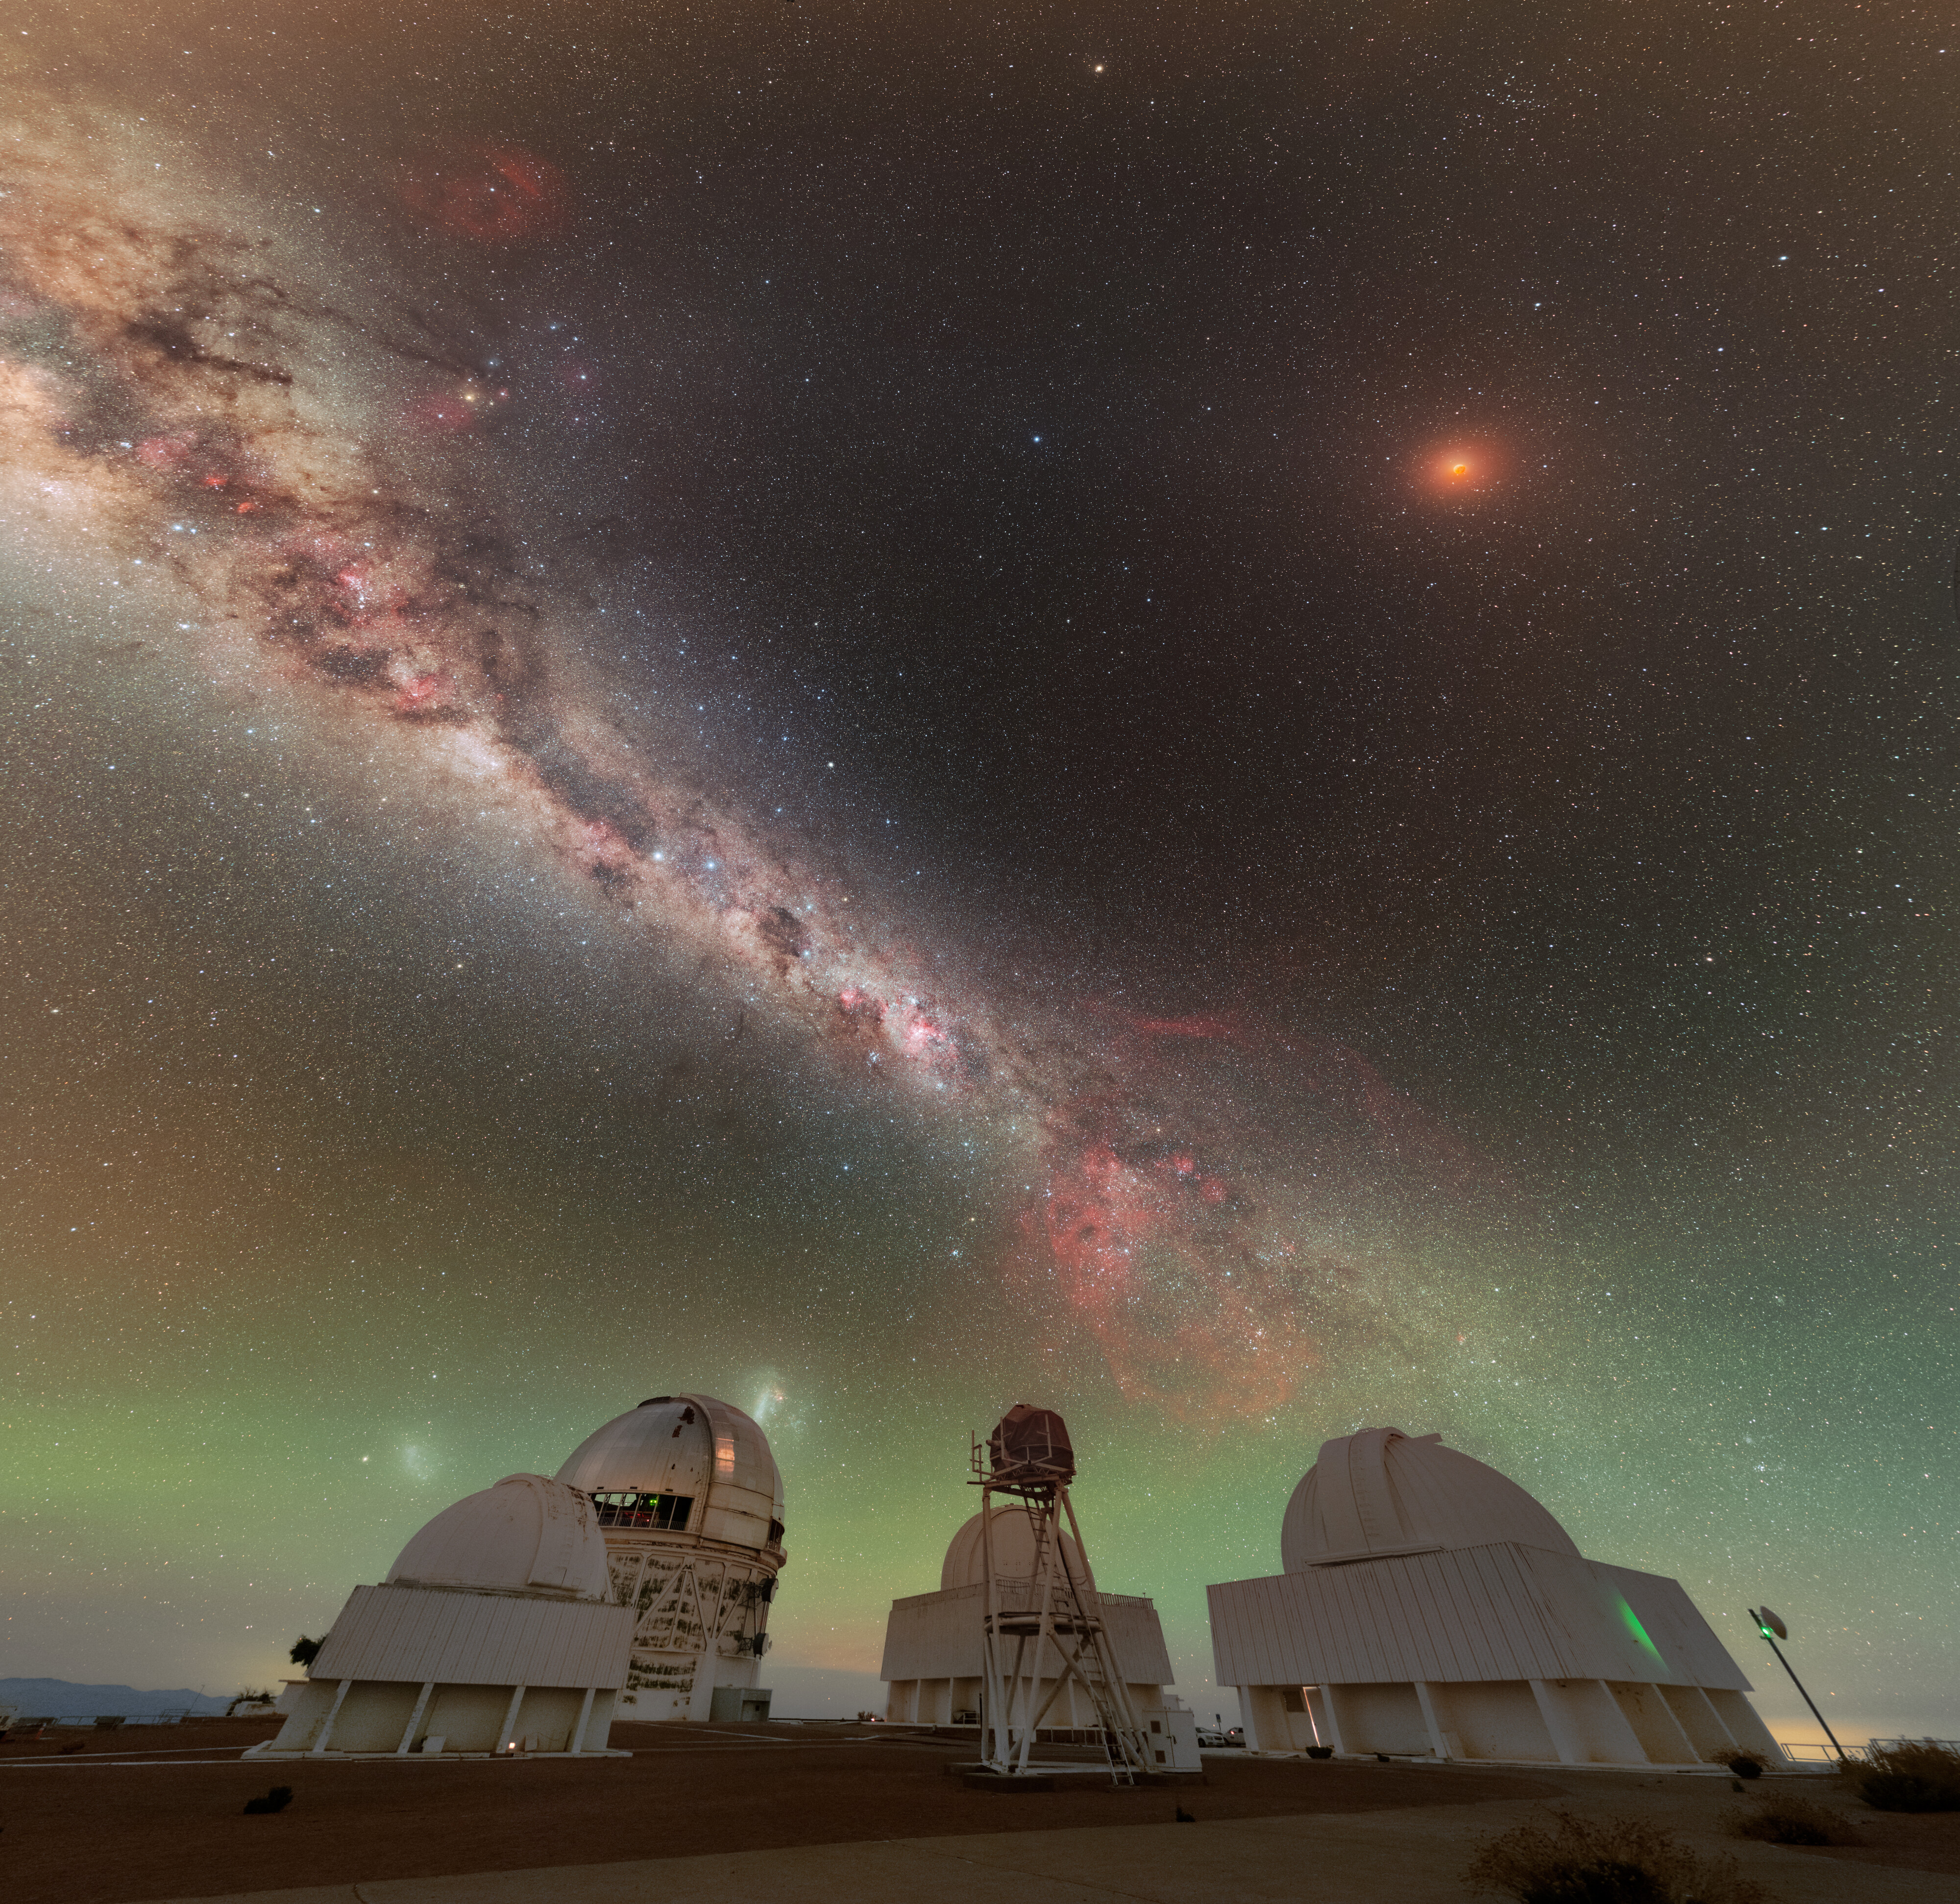

Total Lunar Eclipse Seen from Cerro Tololo (Cropped View)

During the night of 13 to 14 March 2025, the sky was embellished by this total lunar eclipse.

NOIRLab's photo ambassador, Petr Horálek, captured the phenomenon at NSF Cerro Tololo Inter-American Observatory (CTIO) in Chile.

A composite image of this eclipse was featured as a NOIRLab Image of the Week. Also see the Mercator view, the 360-Degree view, the fulldome view, the photosphere view, and the zoomed out view.

Credit: CTIO/NOIRLab/NSF/AURA/P. Horálek (Institute of Physics in Opava)